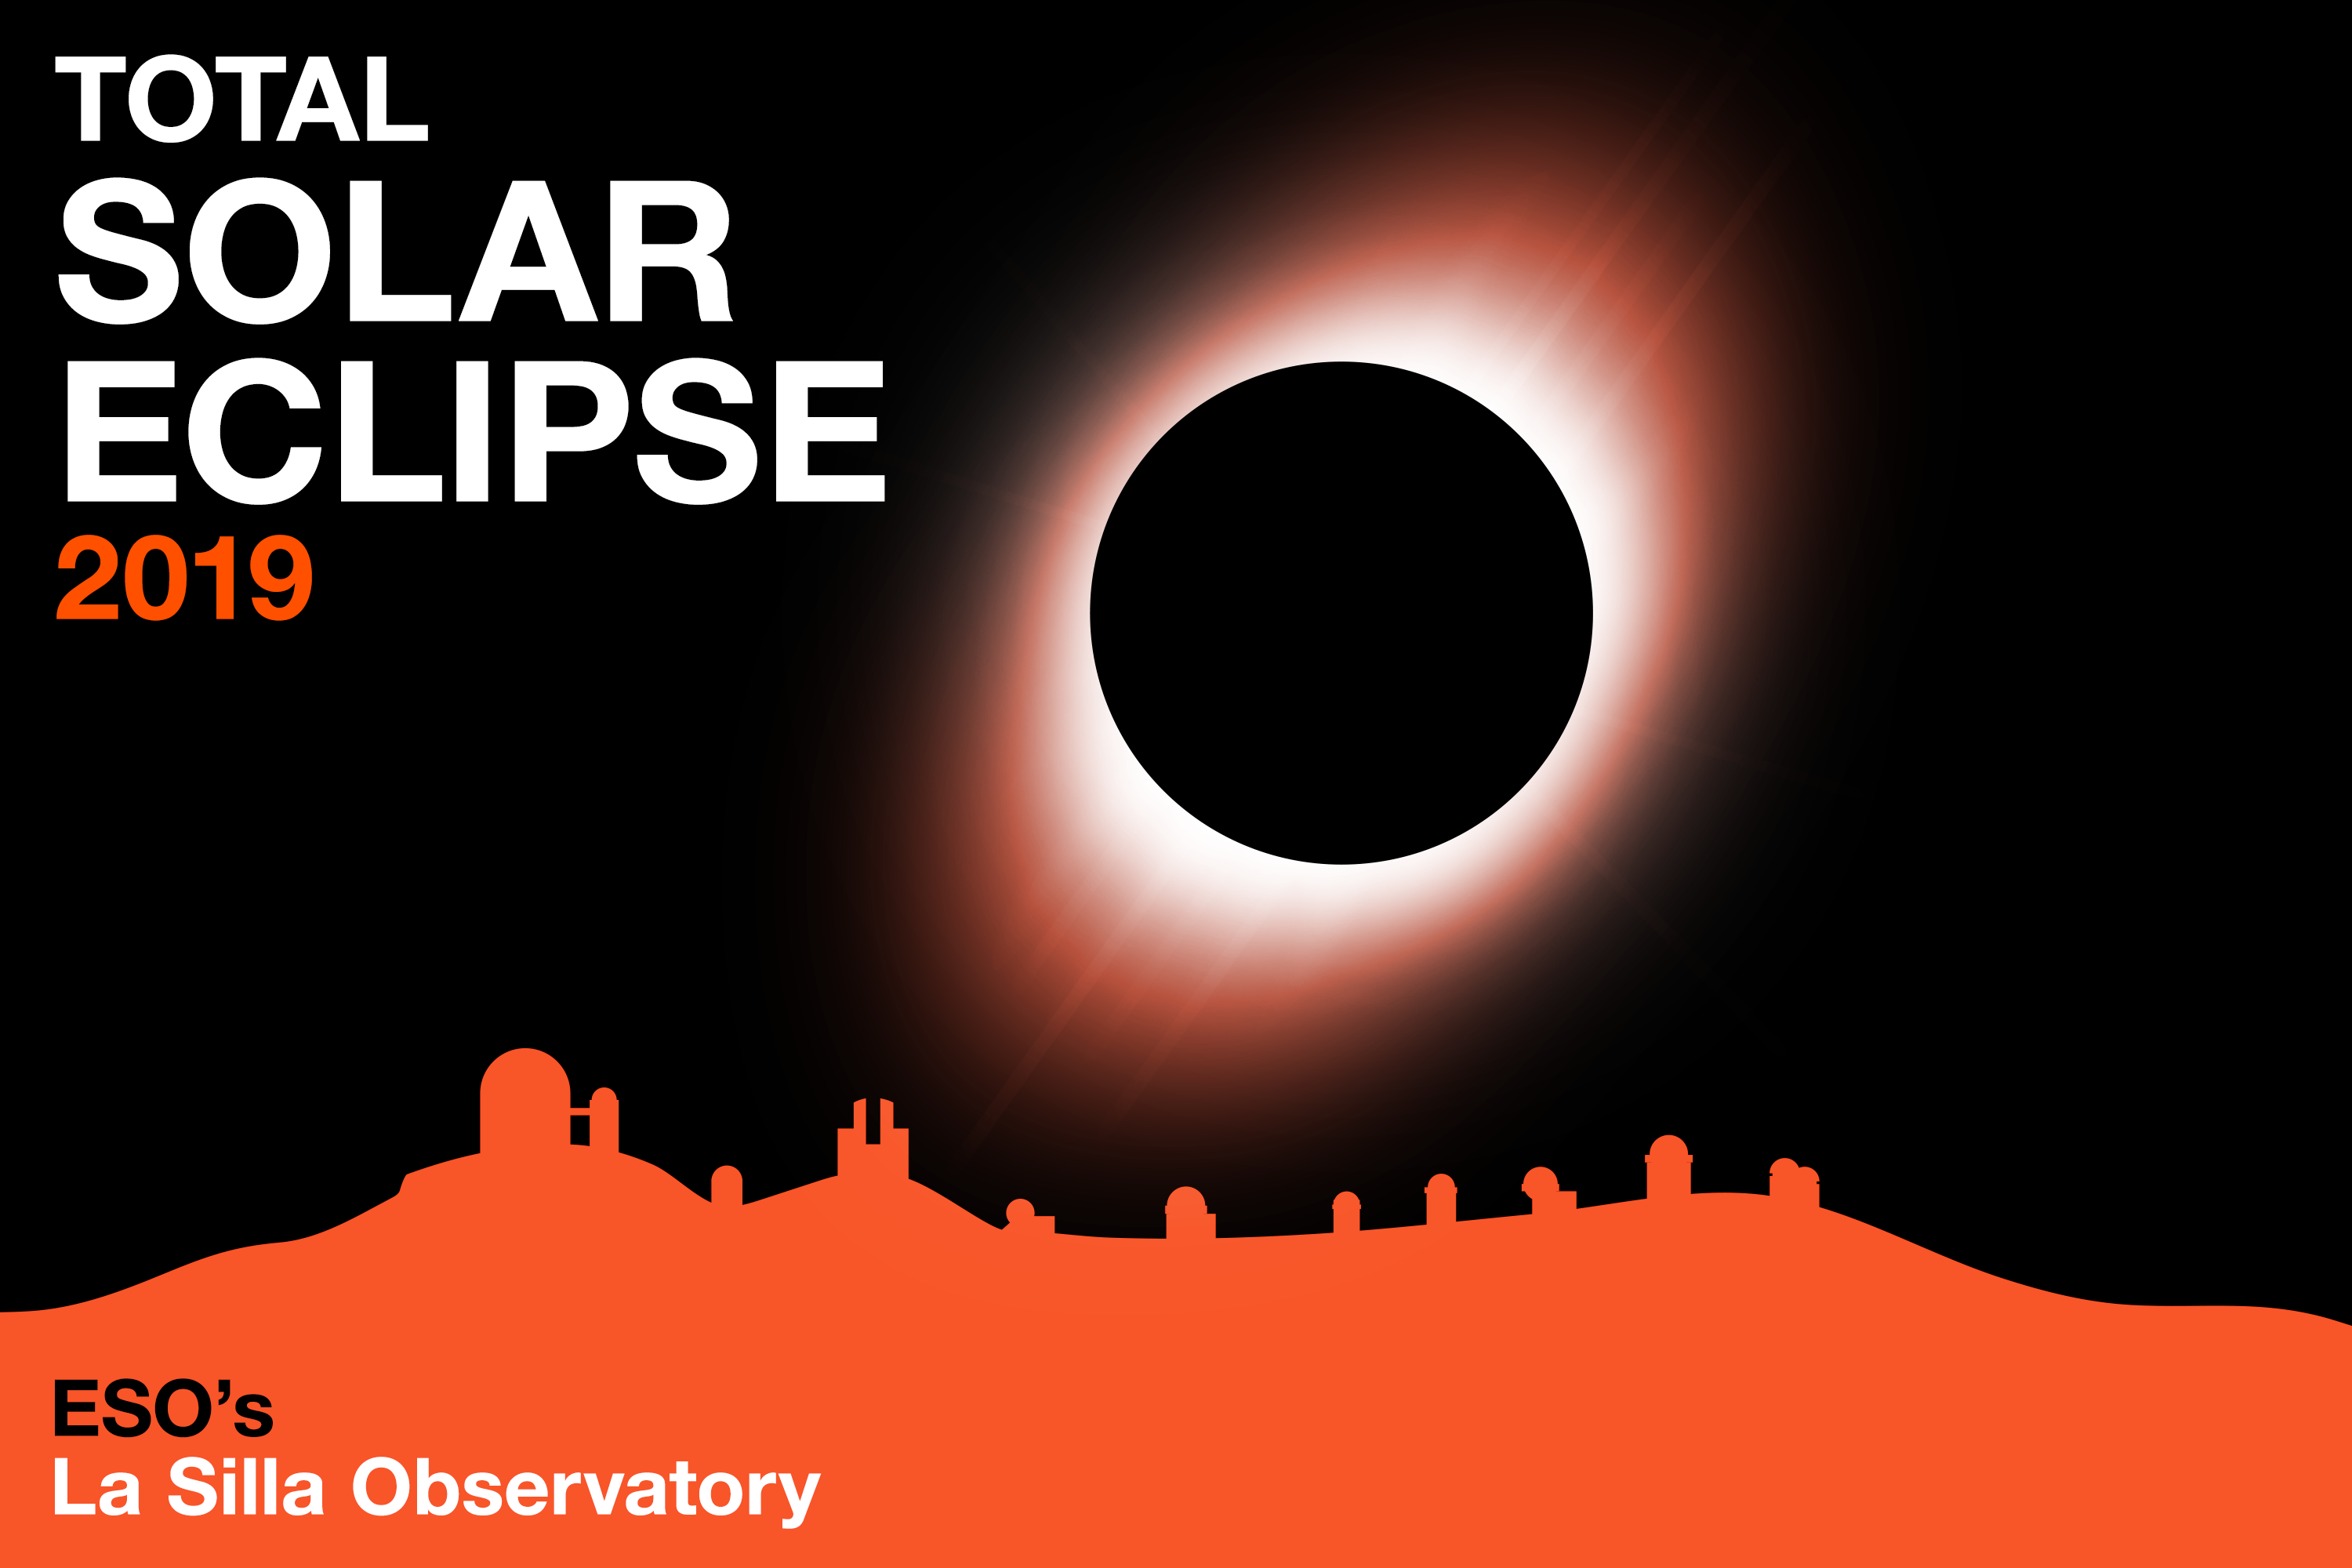

Total Solar Eclipse 2019

On 2 July 2019 a total solar eclipse will shroud ESO’s La Silla Observatory in Chile in darkness. An outreach campaign around the eclipse is being organised, including witnessing the eclipse from La Silla.

Credit: ESO